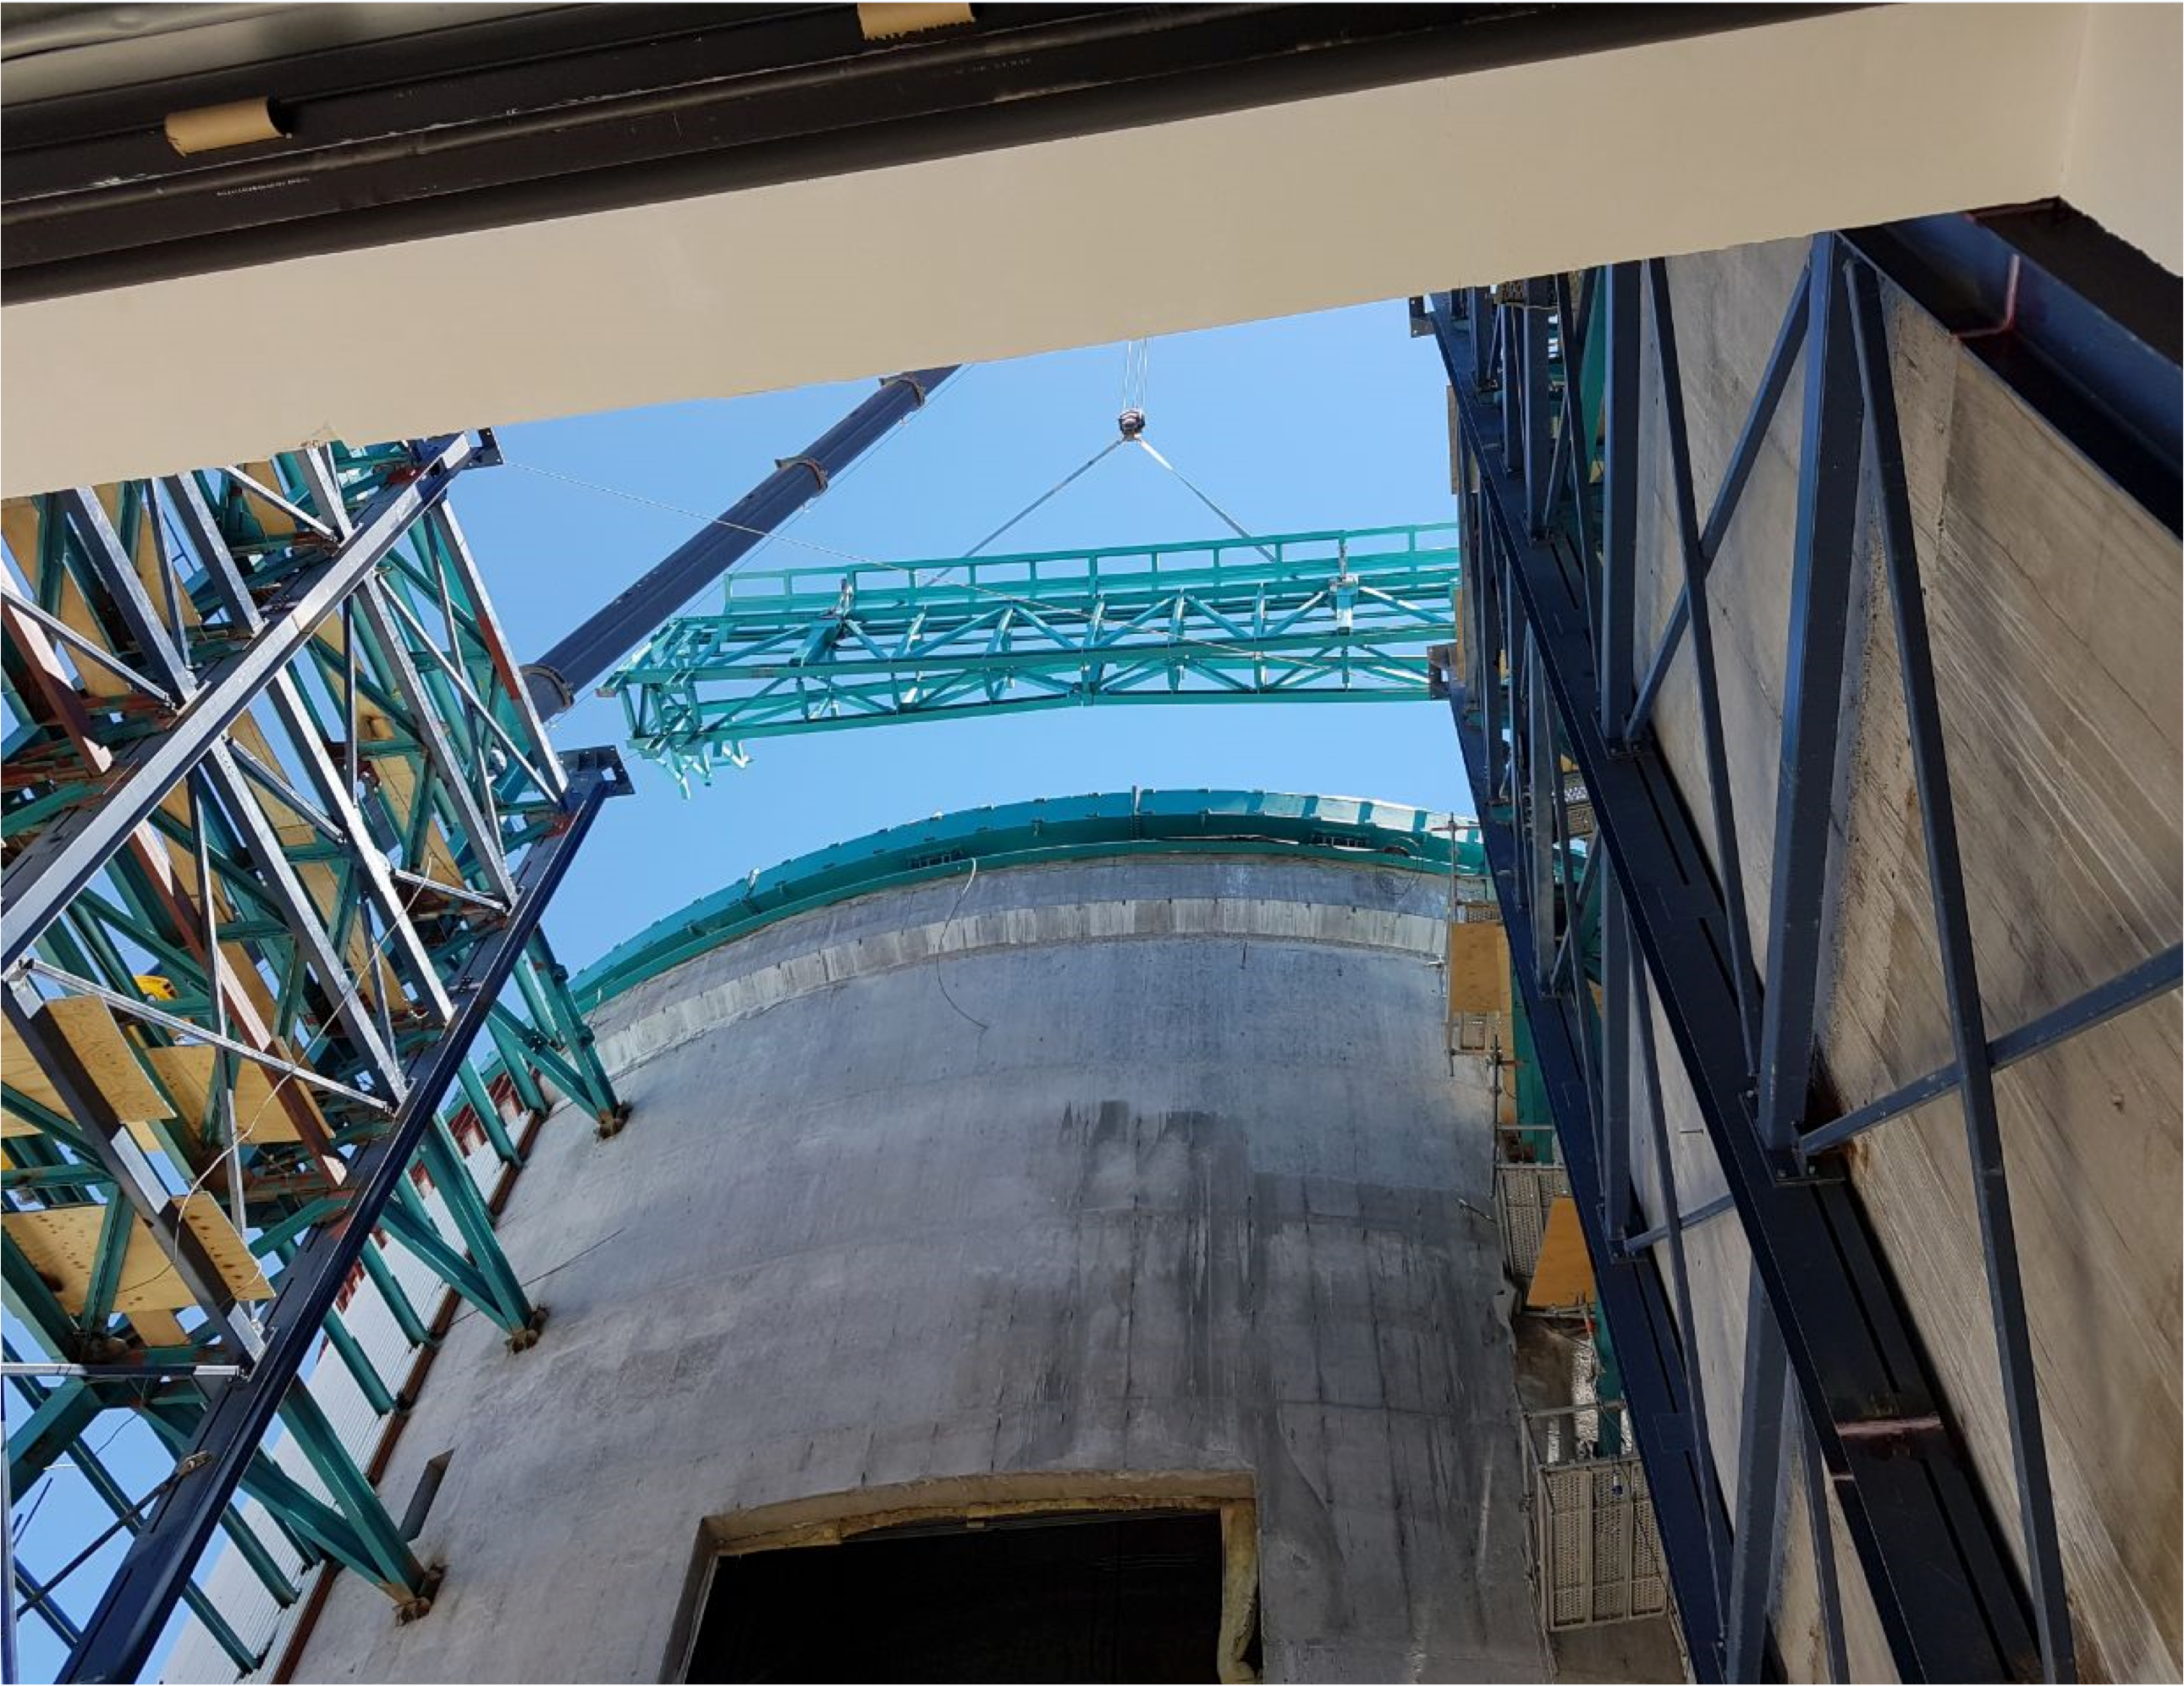

PFlow Power Lift

The LSST mirrors and camera are designed to be transported on carts, as complete subassemblies, from the telescope to the maintenance level within the summit facility during LSST's ten-year survey lifetime. The mirrors will be recoated approximately every two years and the camera clean room will be available to support maintenance and servicing. Because the maximum load (the M1M3 on its cart) will approach 75 tons, and the equipment must move up and down 27-meters, a custom, robust lifting mechanism is required. PFlow Industries (link is external) has built a unique 11-meter square Vertical Platform Lift for LSST, and today on Cerro Pachón the folding-edge structure for its movable roof was successfully installed. The folding edge is positioned at the top of the lift tower, and it swings back to allow passage of the lift carriage when the platform lift is called up to the telescope floor. The movable roof, which is pushed up by the lift carriage, minimizes the overall height of the lift structure and aides in airflow over the building. When the lift is not in use, the roof is securely latched down to the building and the folding edge to meet weather protection and seismic requirements. The folding edge structure, itself weighing nine tons, was safely and precisely installed in a single day to minimize interference with the ongoing adjacent assembly of the Dome.

Credit: Rubin Observatory/NSF/AURA